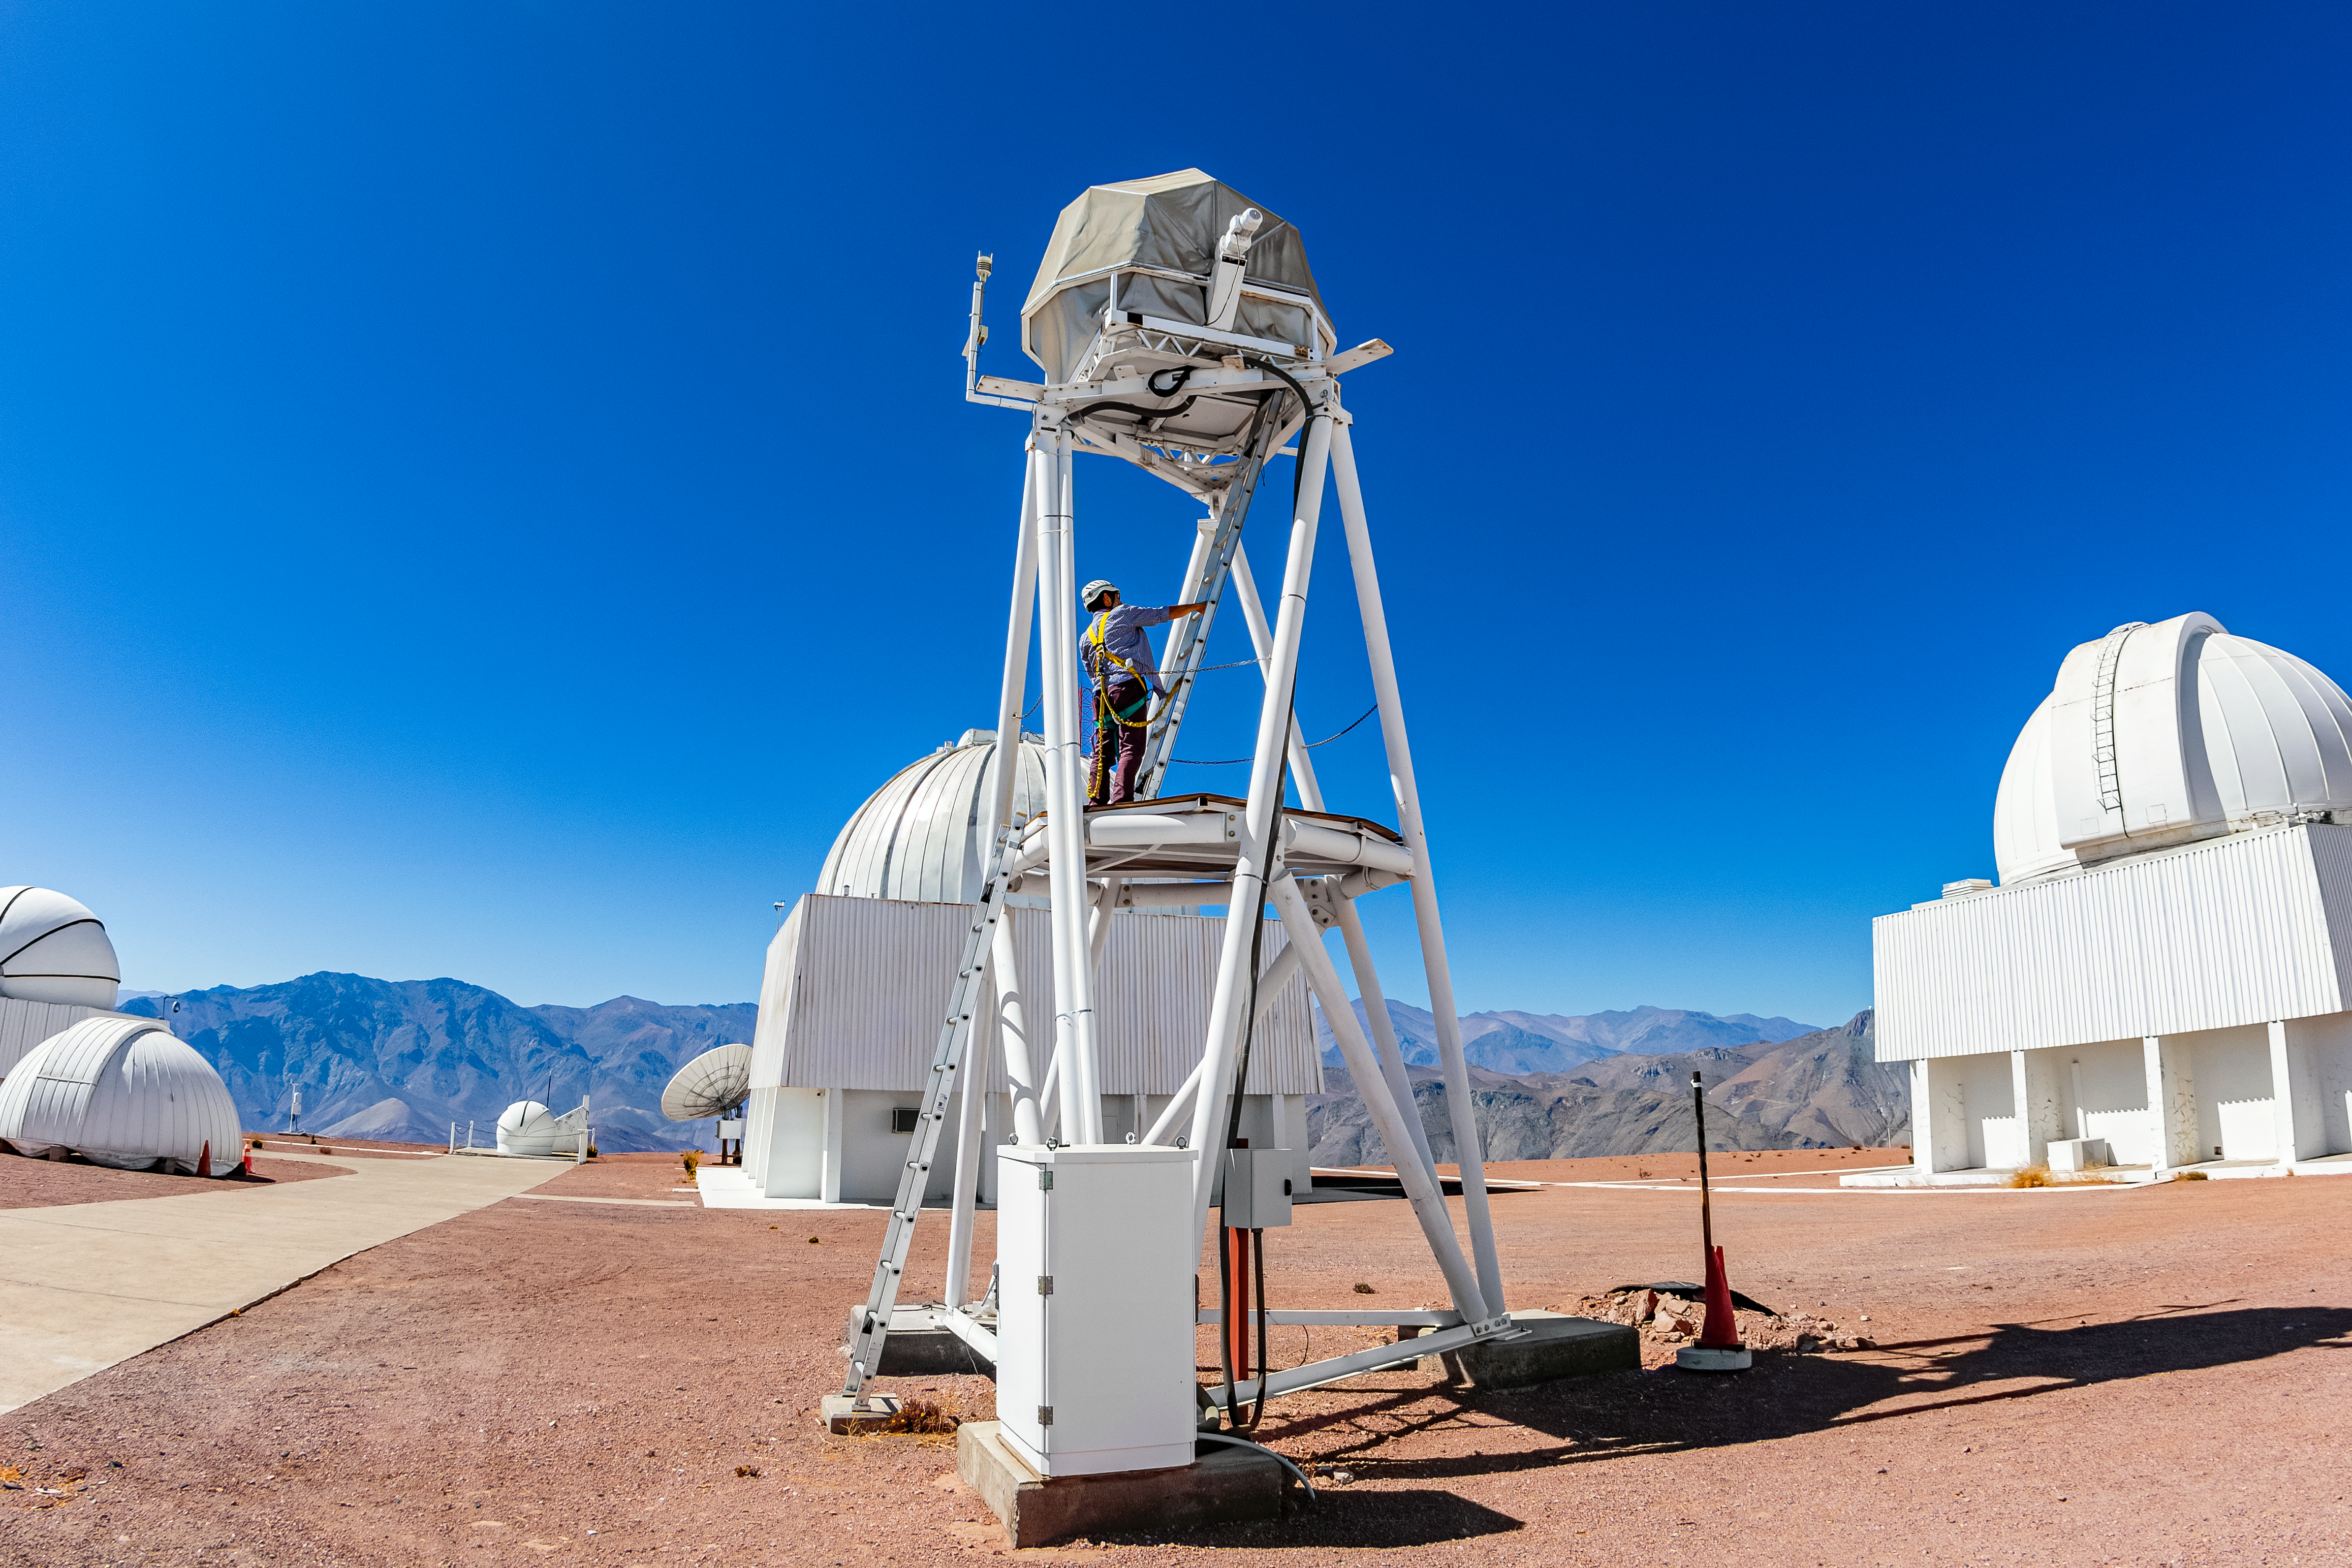

UBC Southern Observatory

The UBC Southern Observatory at Cerro Tololo Inter-American Observatory.

Credit: CTIO/NOIRLab/NSF/AURA